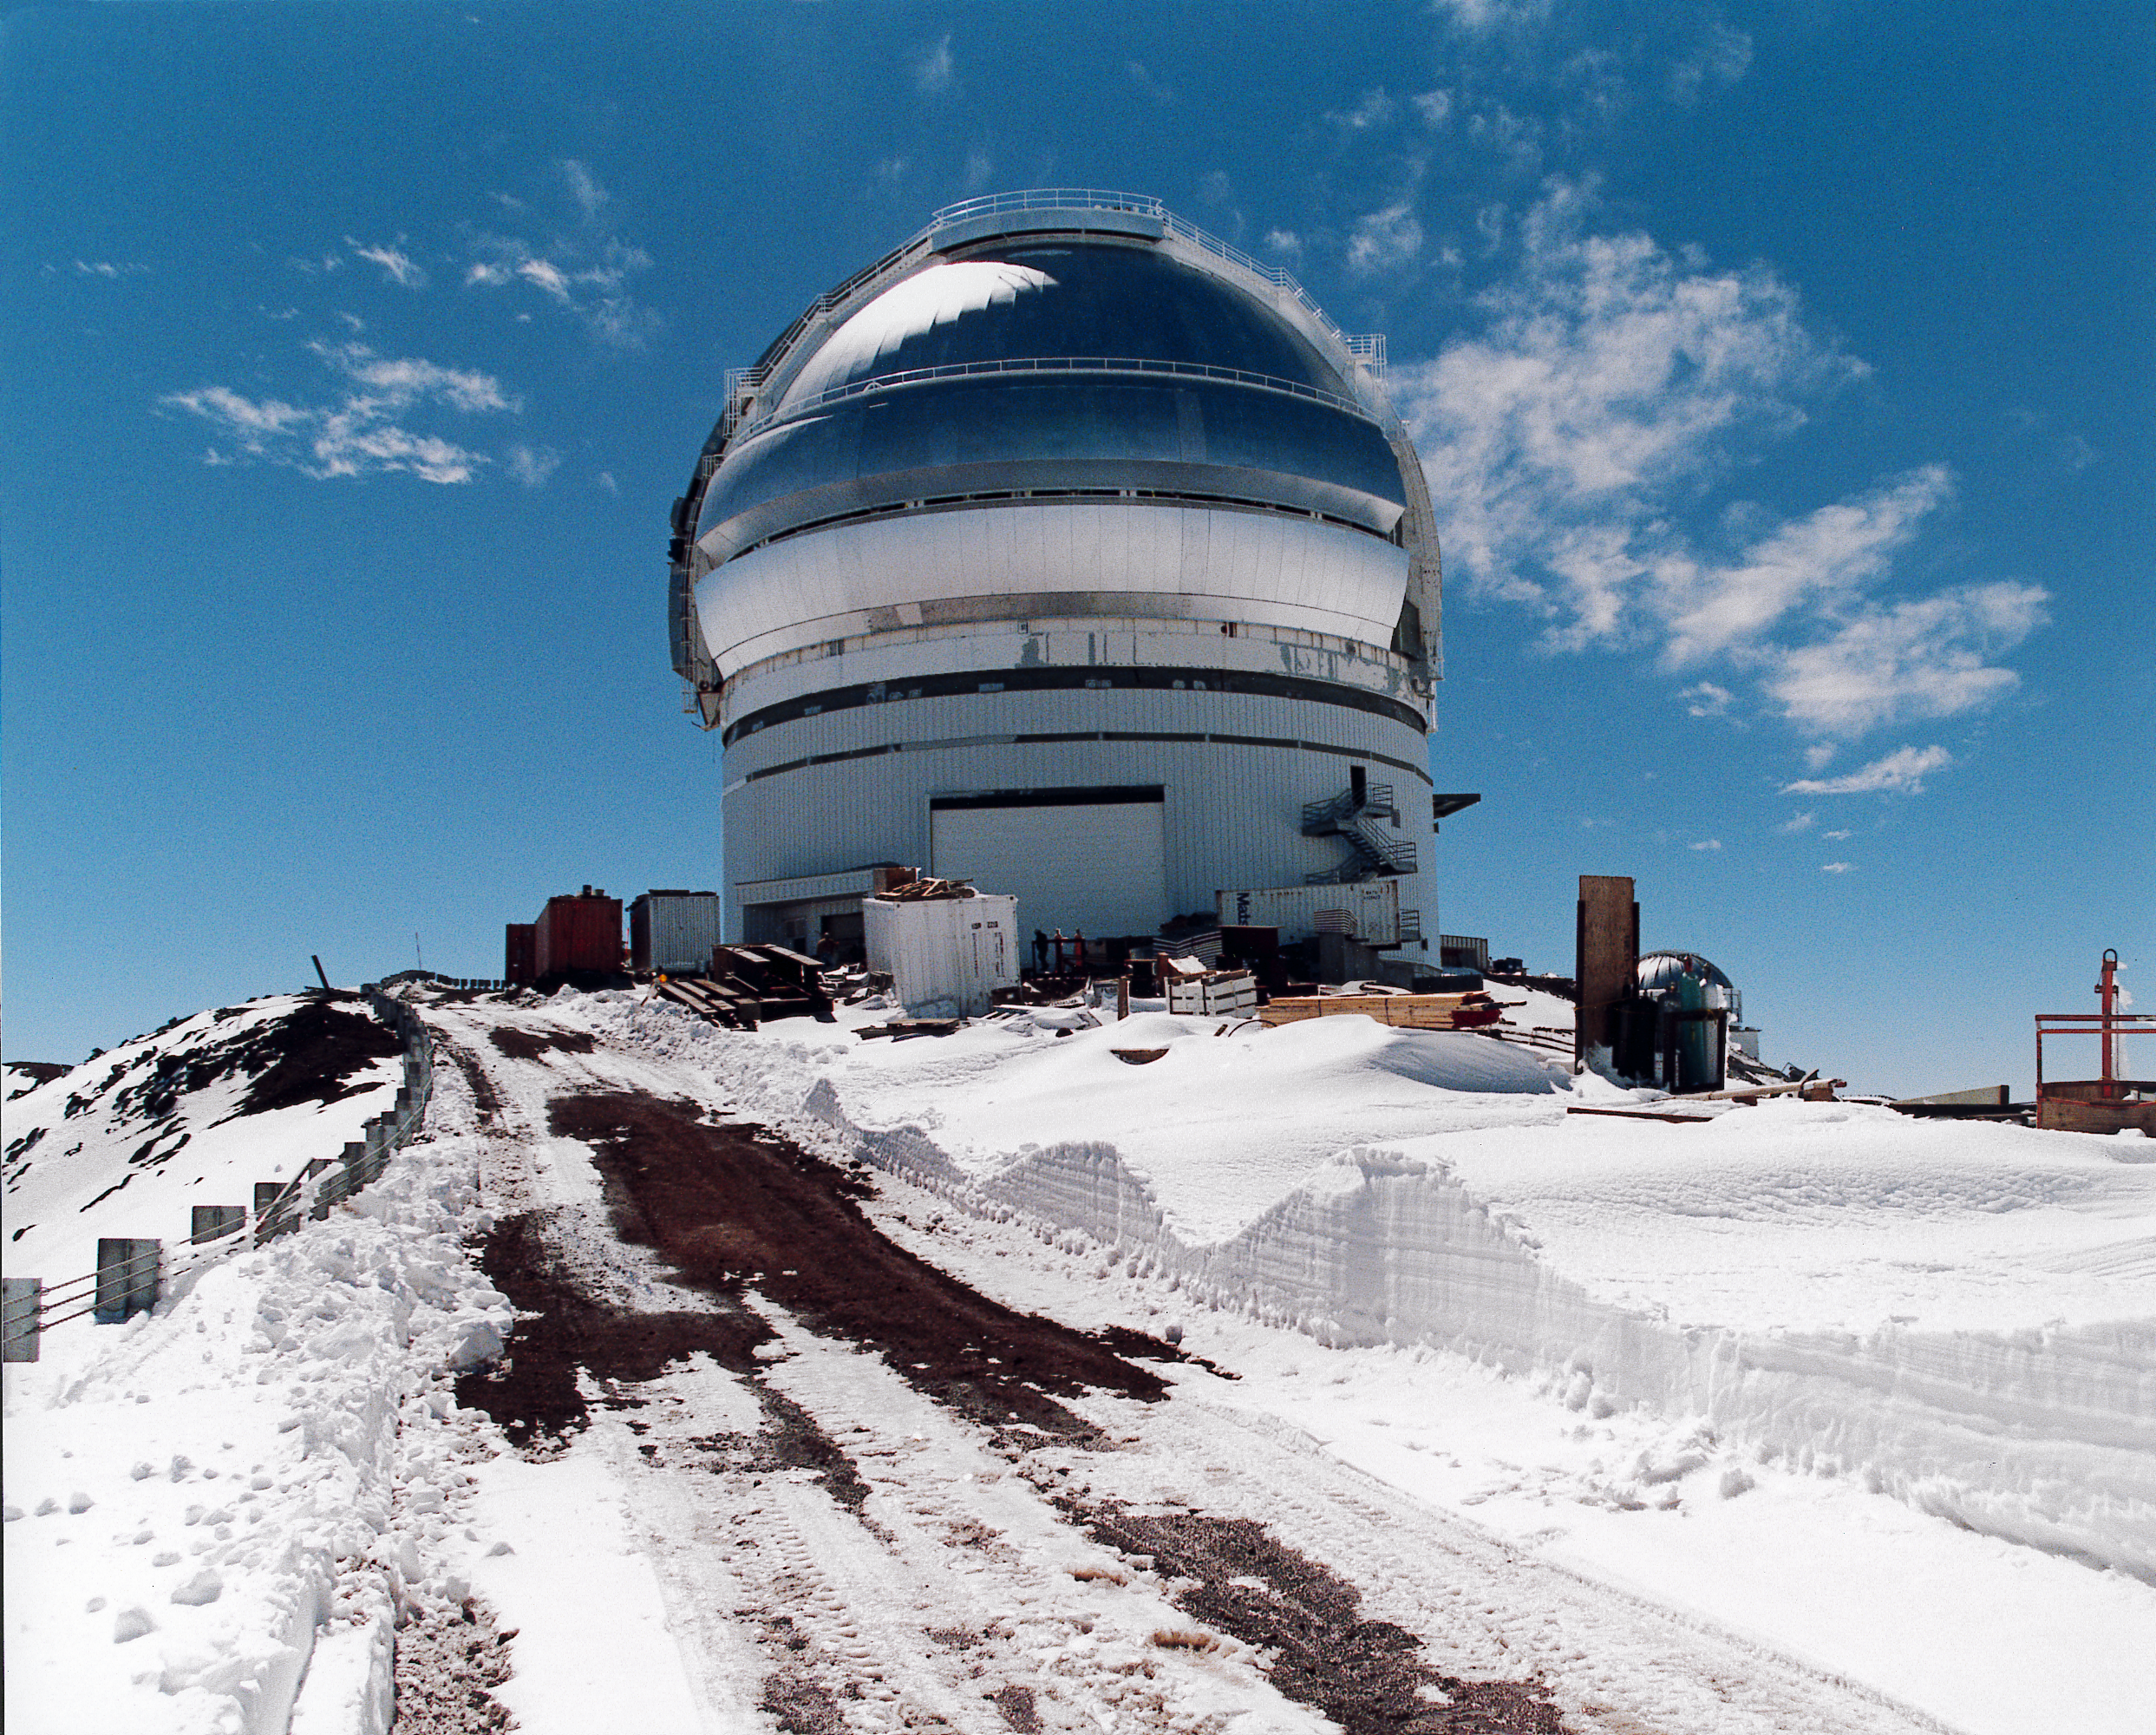

Gemini North

First snow of the year on Mauna Kea, November 1997.

Credit: NOIRLab/NSF/AURA